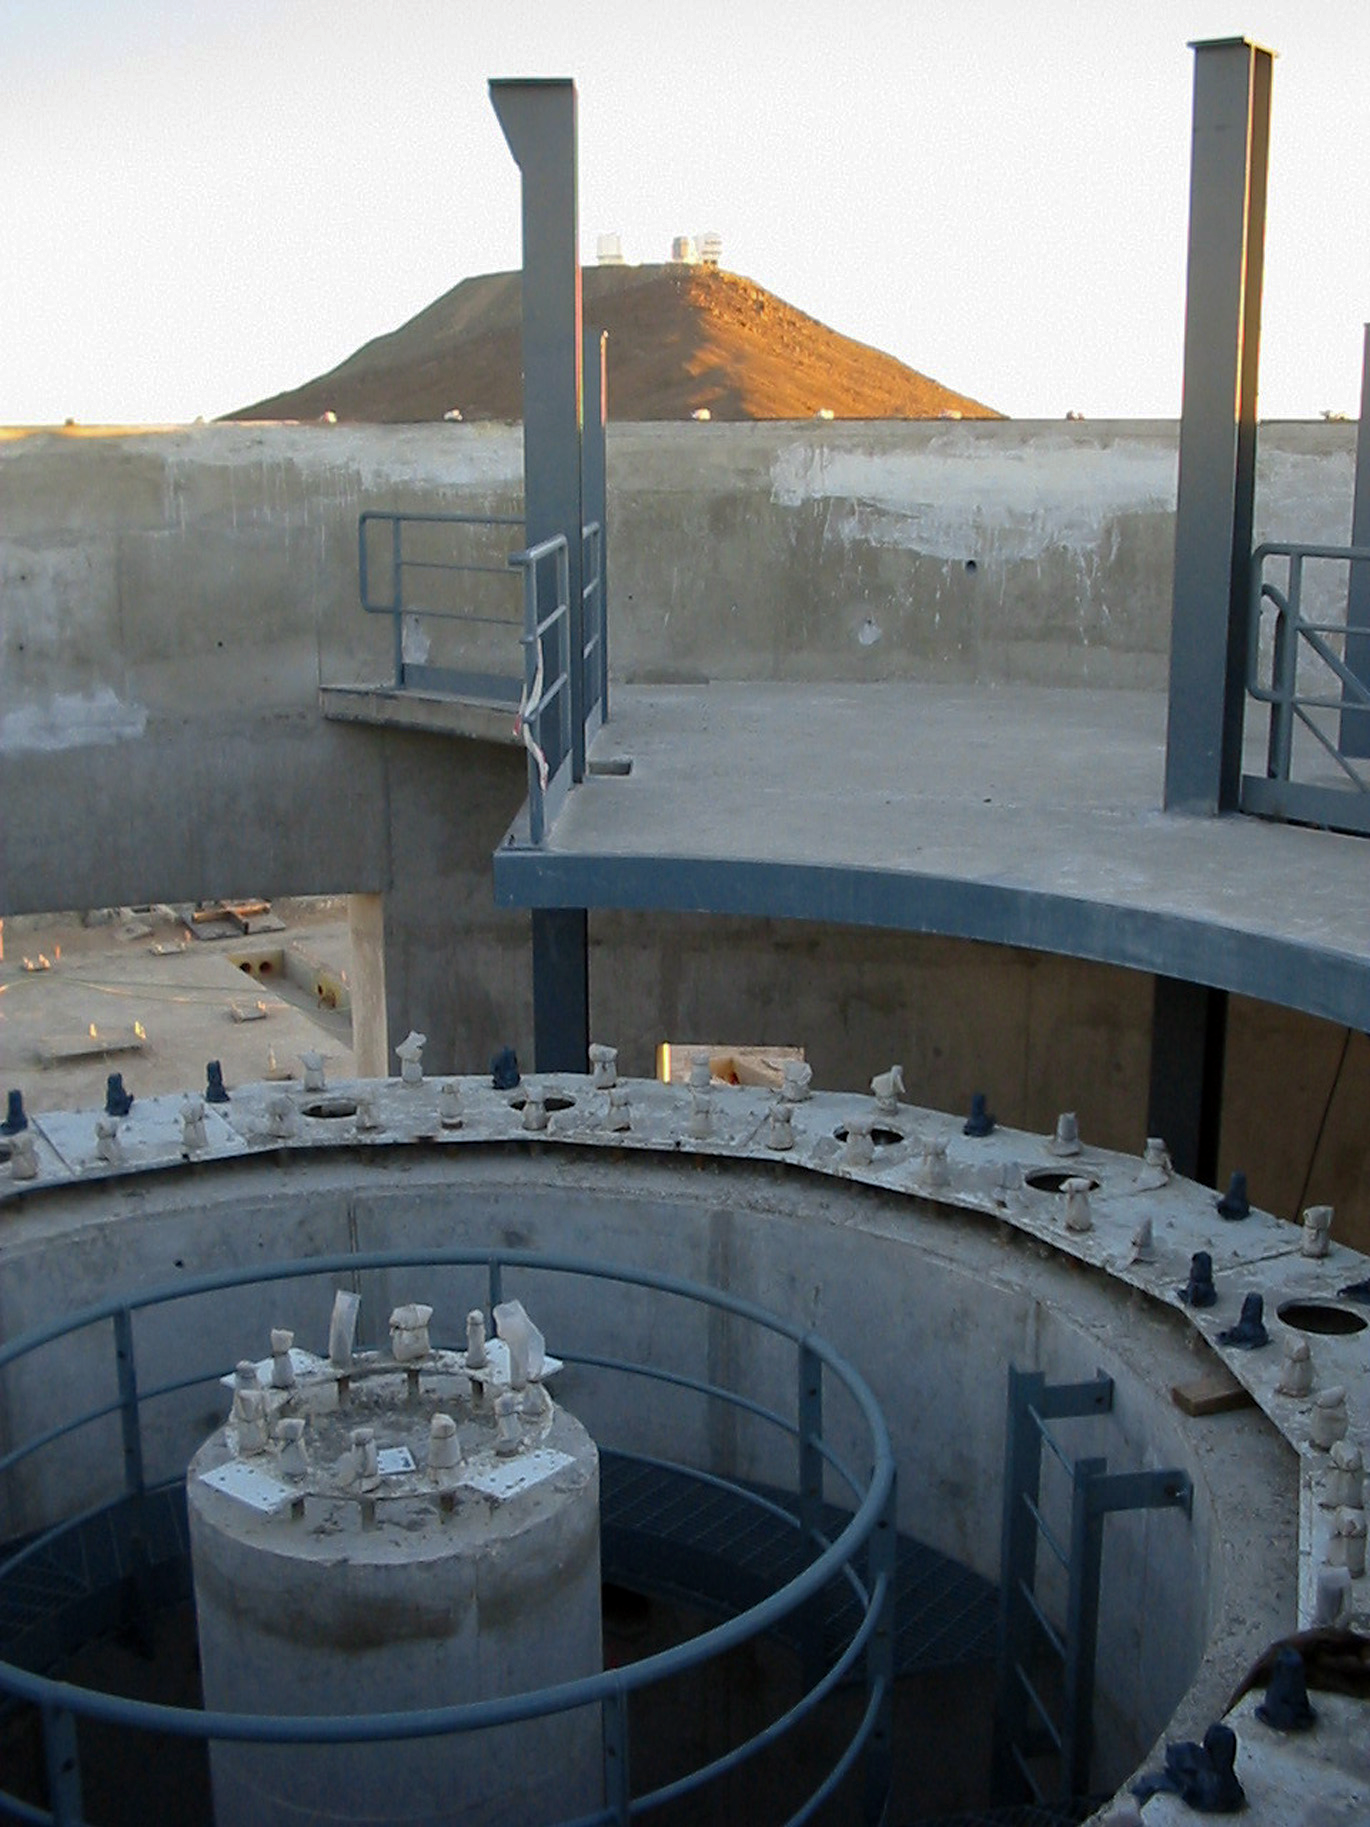

The VISTA telescope pier

Early stages of the construction of the VISTA enclosure, showing the telescope pier. In the background the ESO Very Large Telescope is visible.

Credit: VISTA/ESO